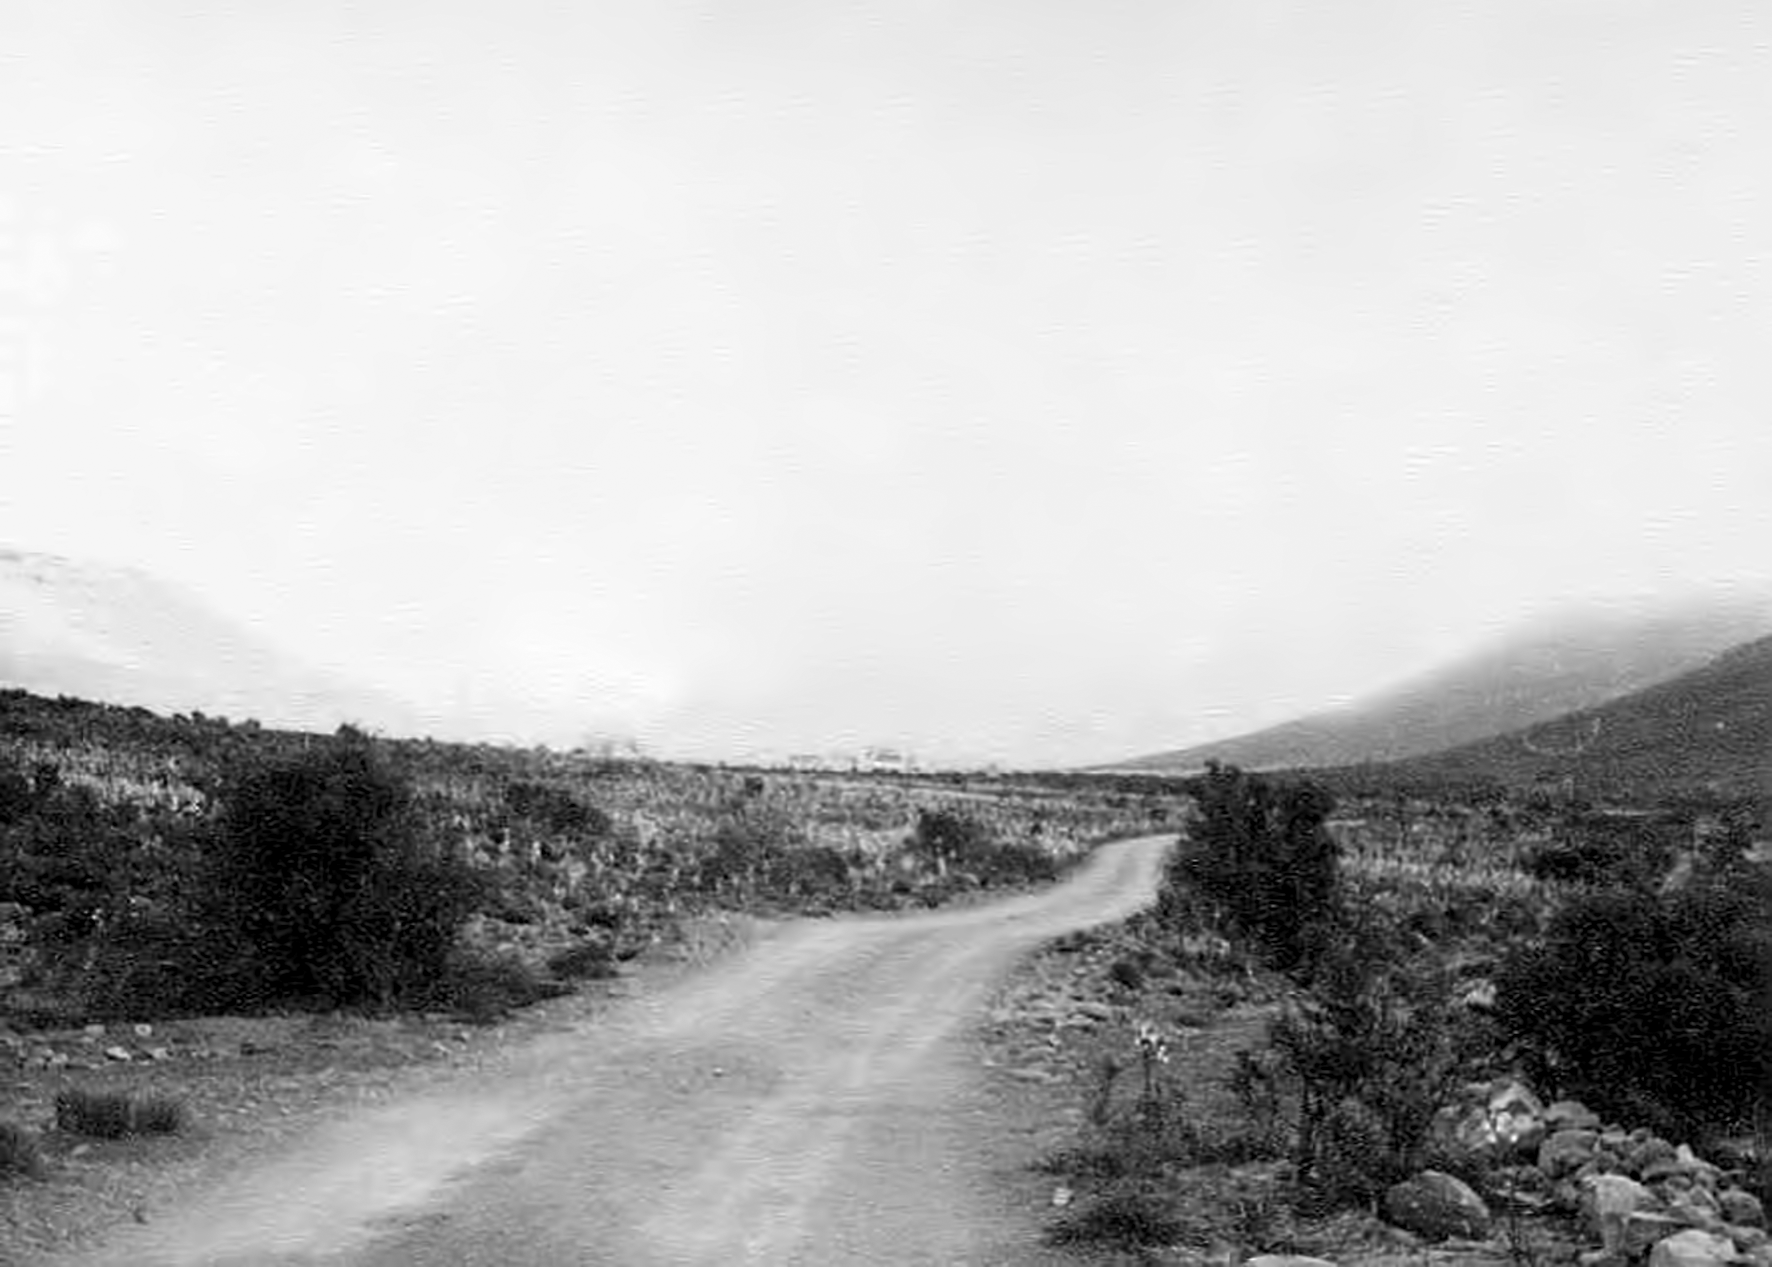

The road to Klaverlei in a fog

Image from the staff housing at the Table Mountain observing site in South Africa from ESO’s testing expedition in the early 1960s.

Credit: ESO/J.Doornenbal